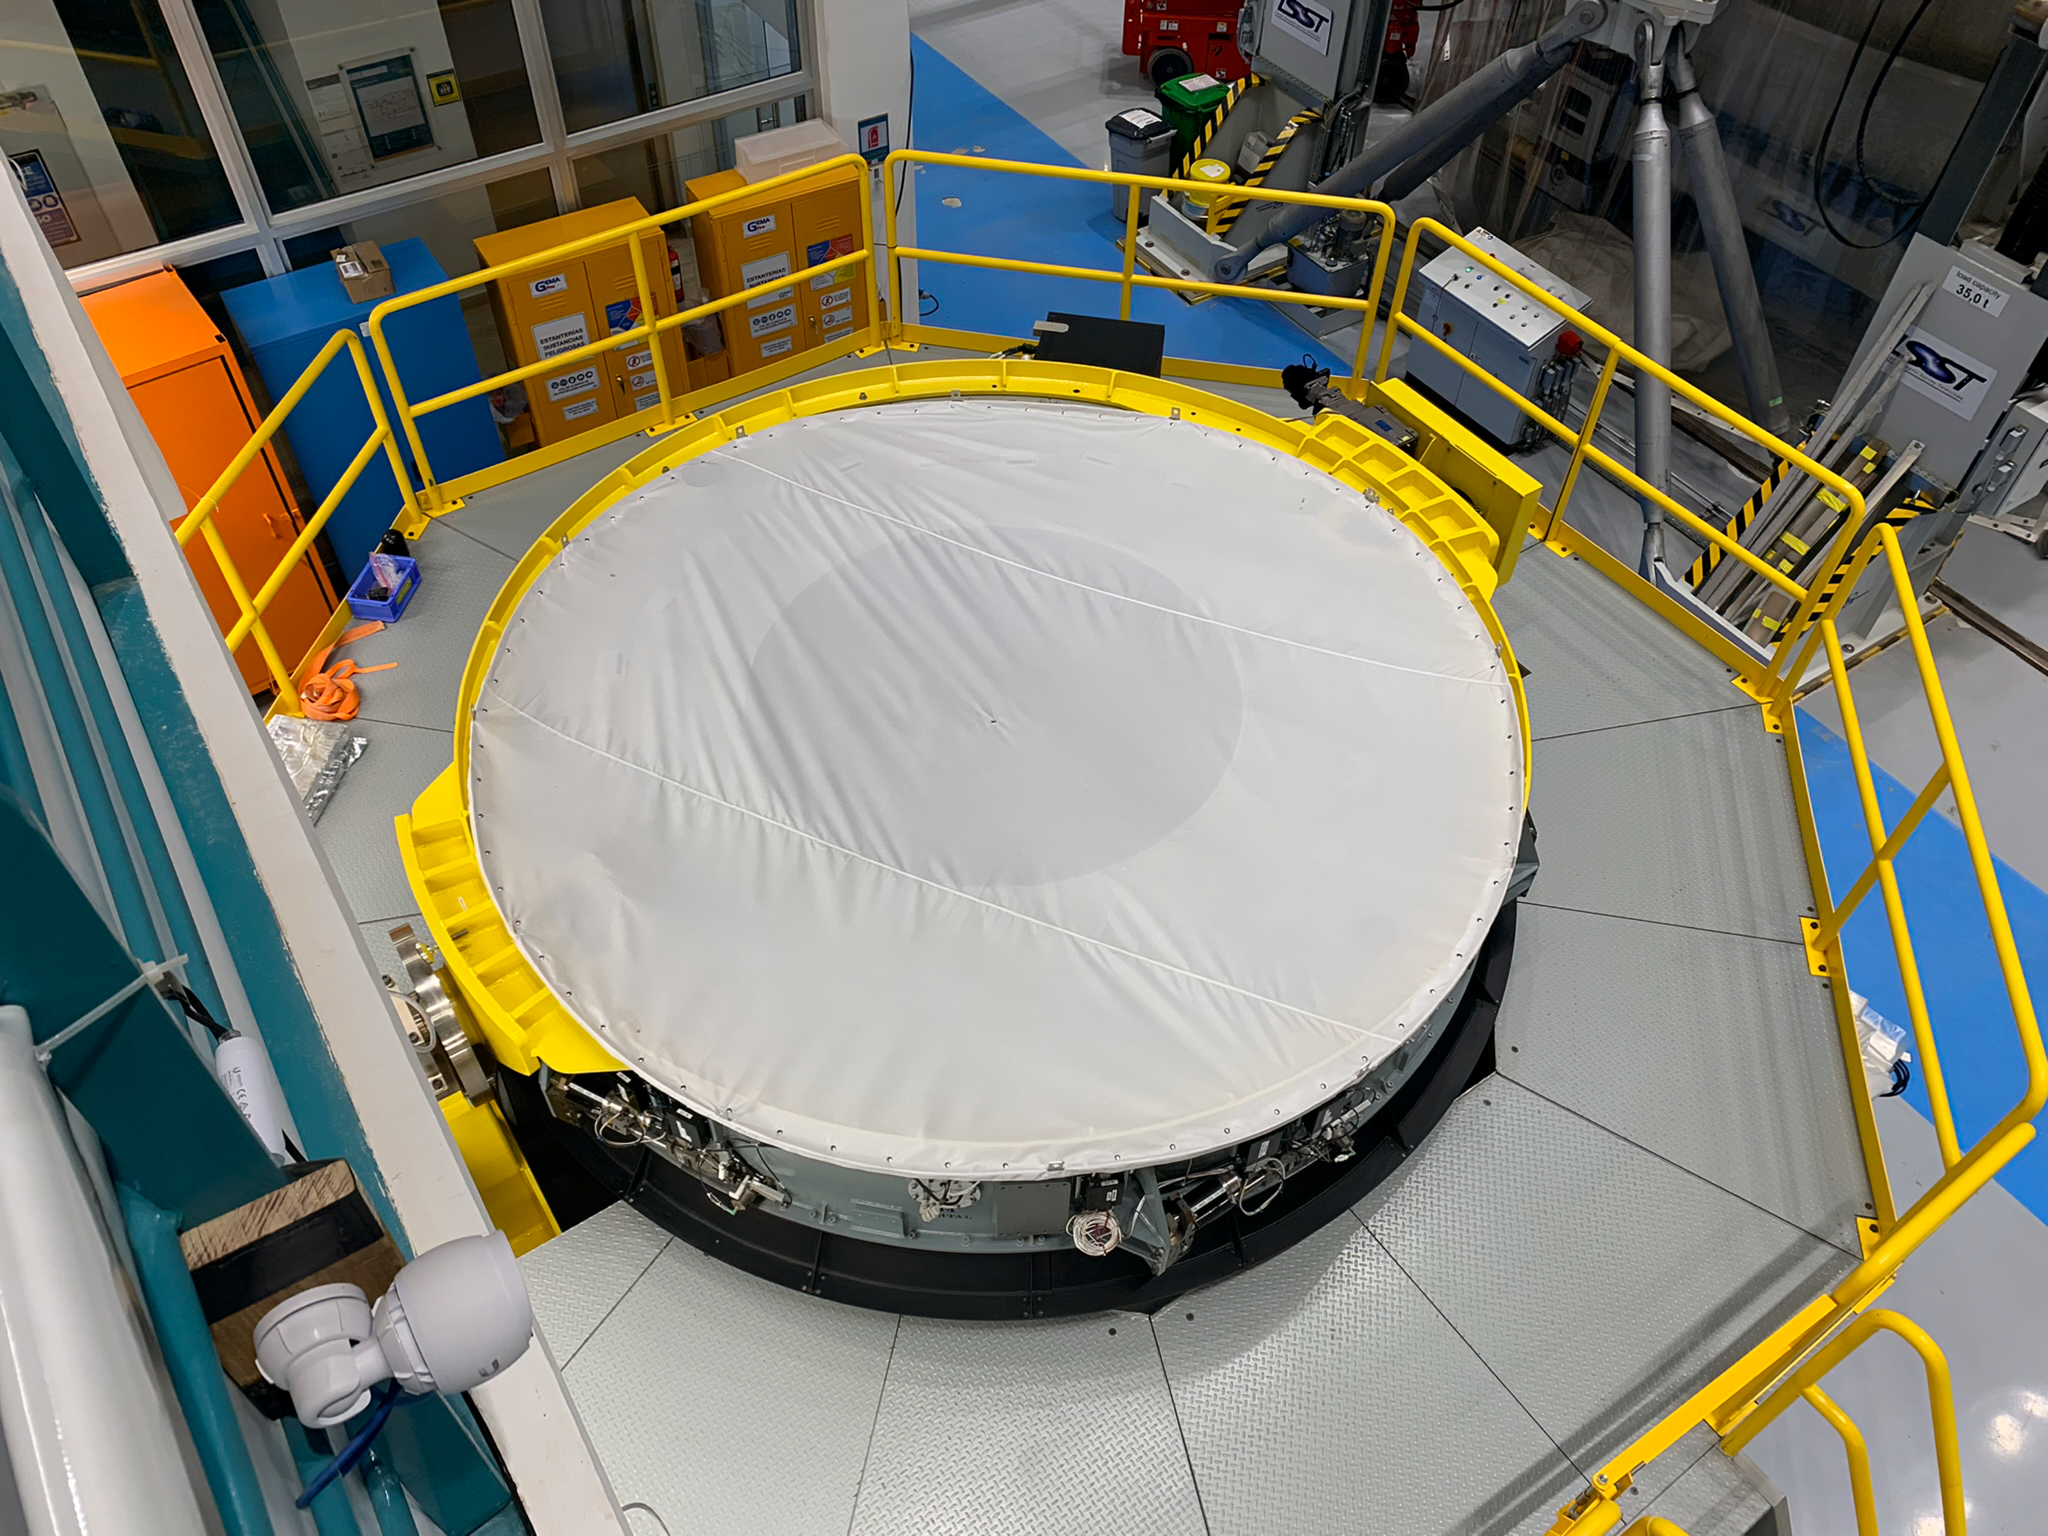

Rubin Observatory Secondary Mirror Assembly

In the Rubin Observatory, looking from the same place as for M1/M3 at M2, the secondary mirror assembly. There is a surrogate here too, but it is looking down from underneath as it would if it were on the telescope. It is about 4m in diameter.

Credit: RubinObs/NOIRLab/SLAC/NSF/DOE/AURA/B. Blum